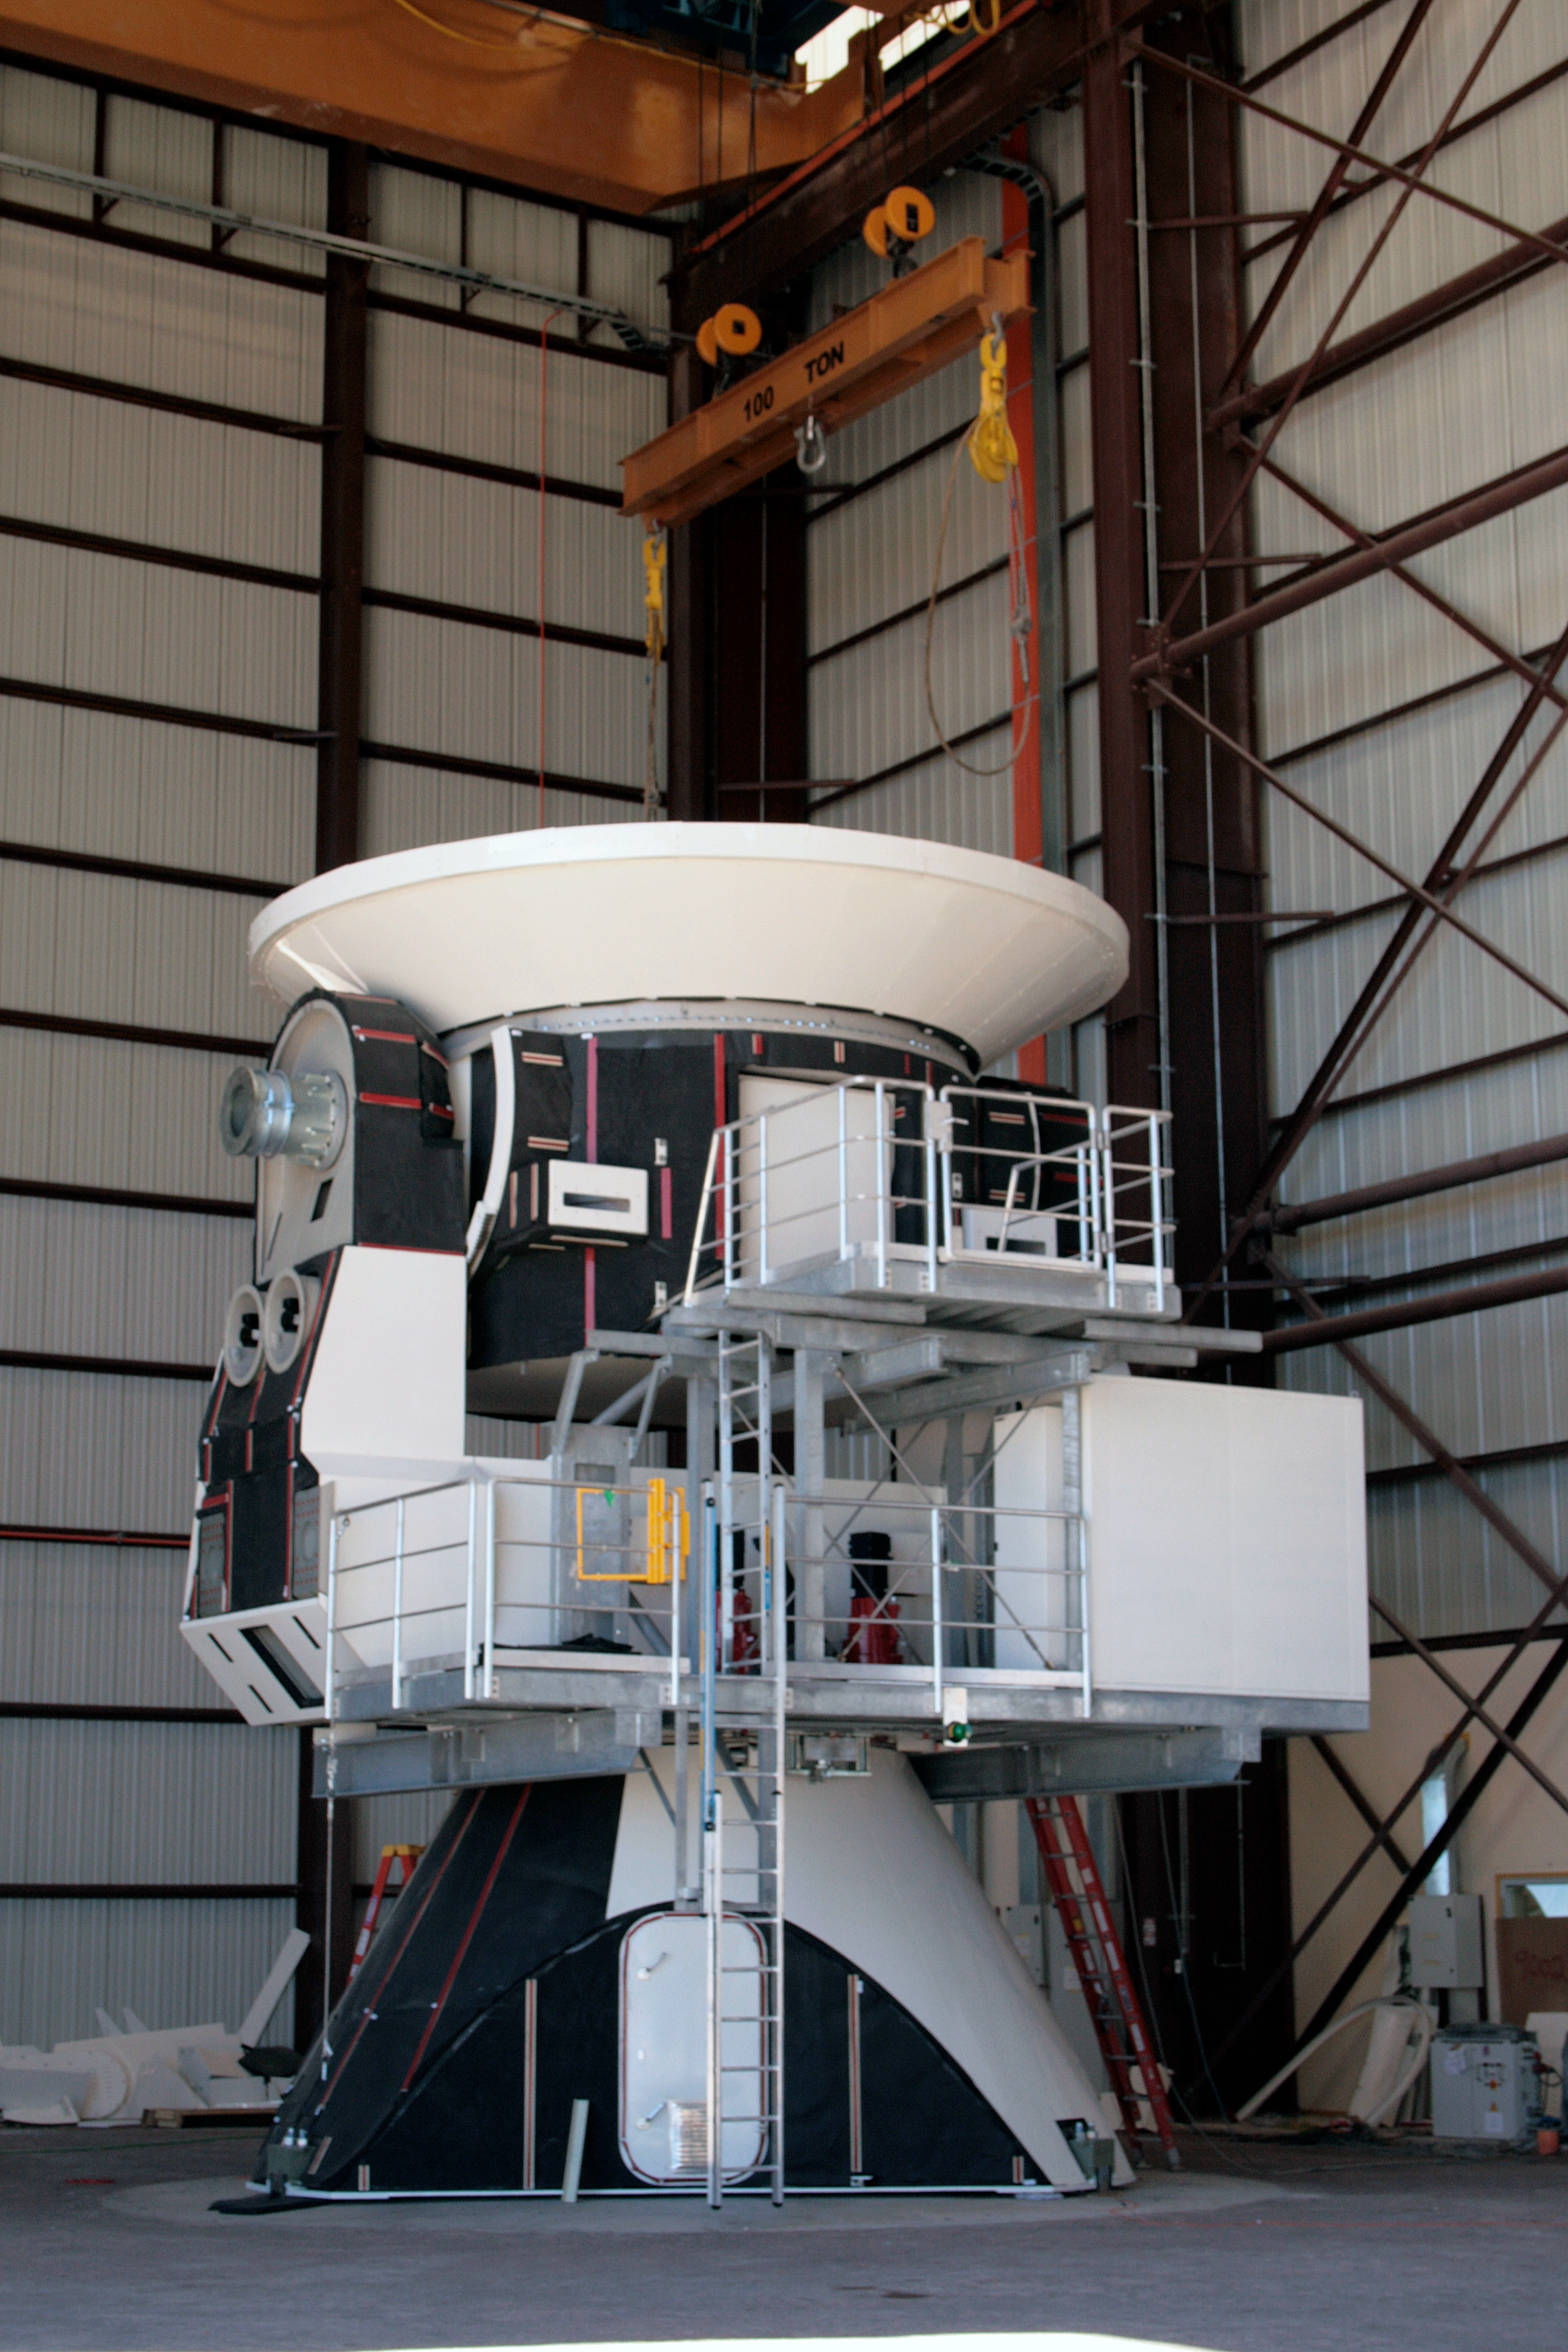

ALMA antenna procurement

The assembly of a North American VertexRSI antenna in the Vertex hangar at the ALMA Operations Support Facility.

Credit: ALMA (ESO/NAOJ/NRAO)